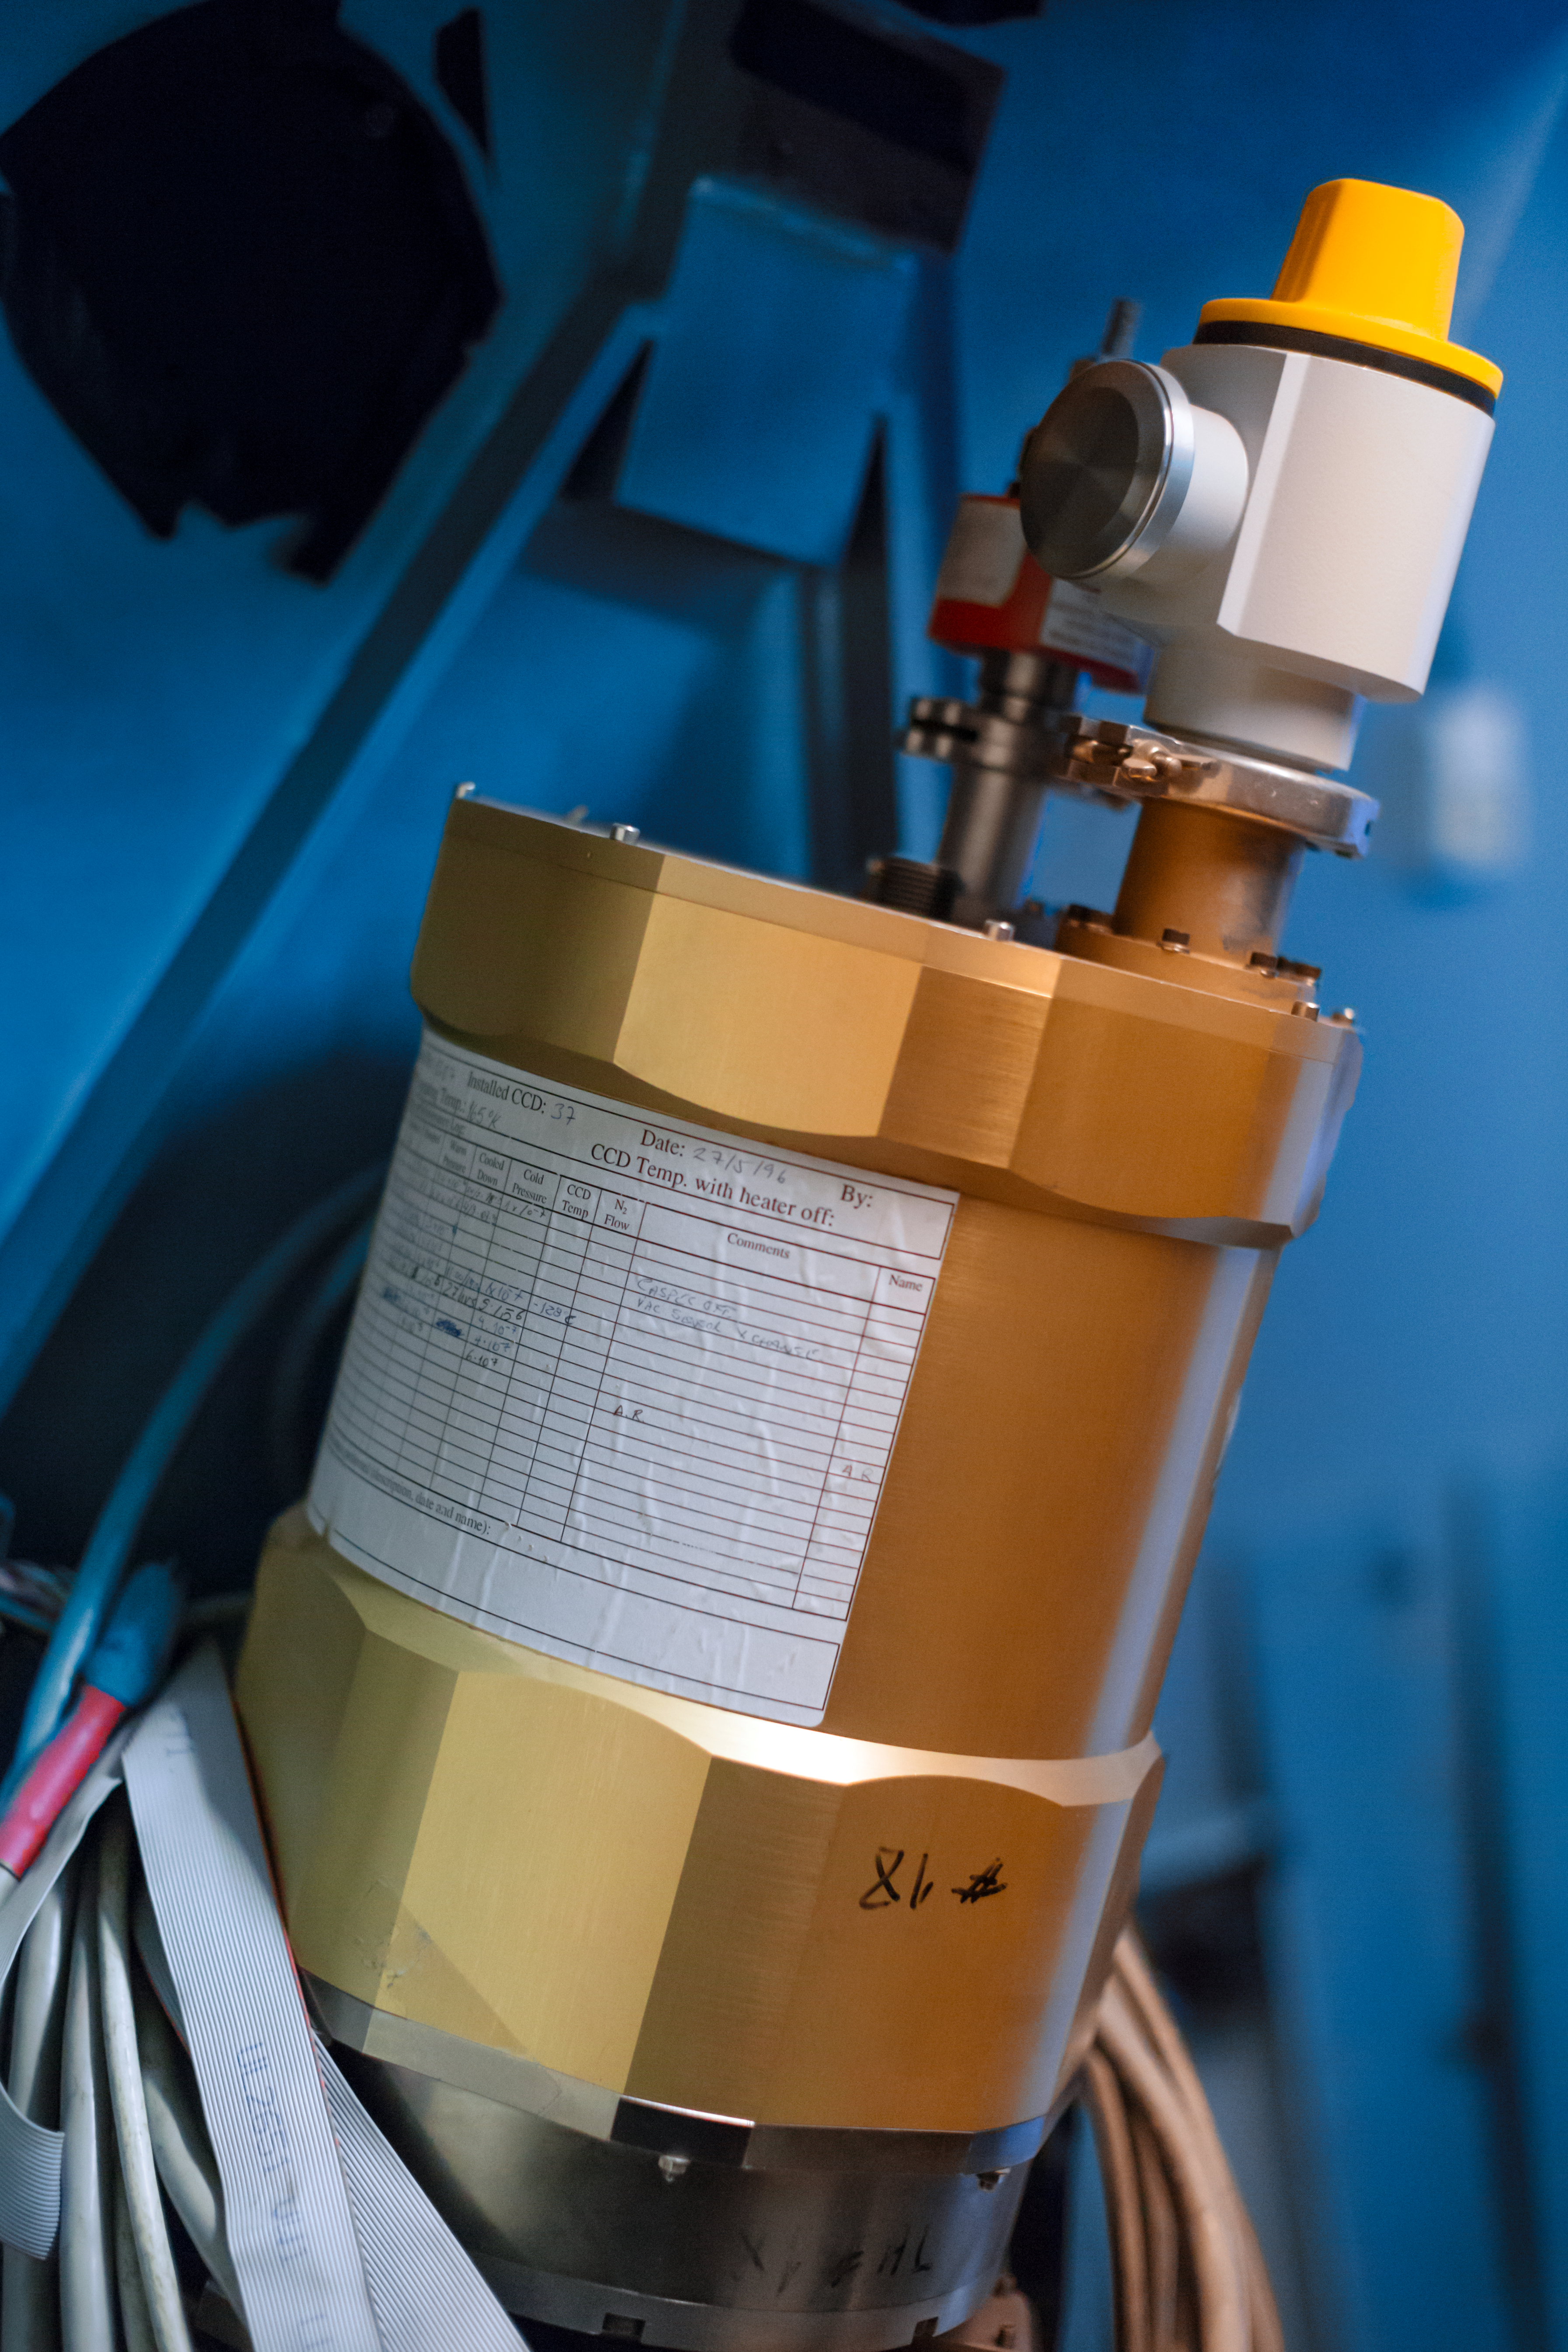

CASPEC on the ESO 3.6-metre telescope

This is the Cassegrain Echelle Spectrograph (CASPEC) instrument, which was the first major ESO-built instrument at the Cassegrain focus of the ESO 3.6-metre telescope at La Silla Observatory, in Chile. The decision to build such an instrument was taken in 1974, but due to ESO’s move from Geneva, Switzerland to Garching, Germany and the difficulties in procuring a suitable 2D detector, tests at the ESO 3.6-metre telescope only started in June 1983. Visiting astronomers could observe with CASPEC beginning on 1 April 1984.

Credit: P. Horálek/ESO